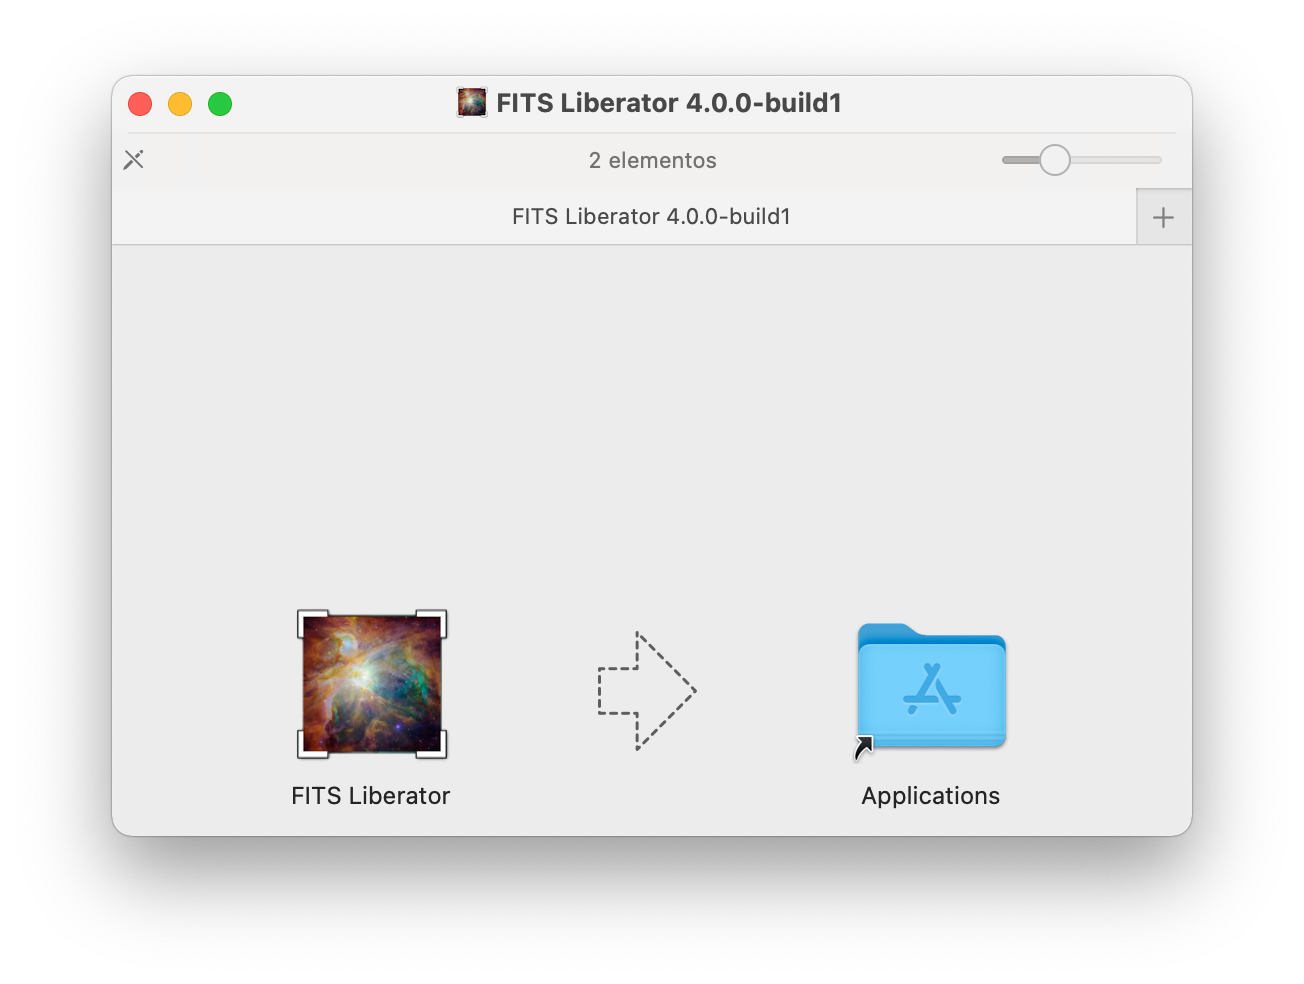

FITS Liberator installation on MacOS

FITS Liberator installation on MacOS screenshot.

Credit: NOIRLab